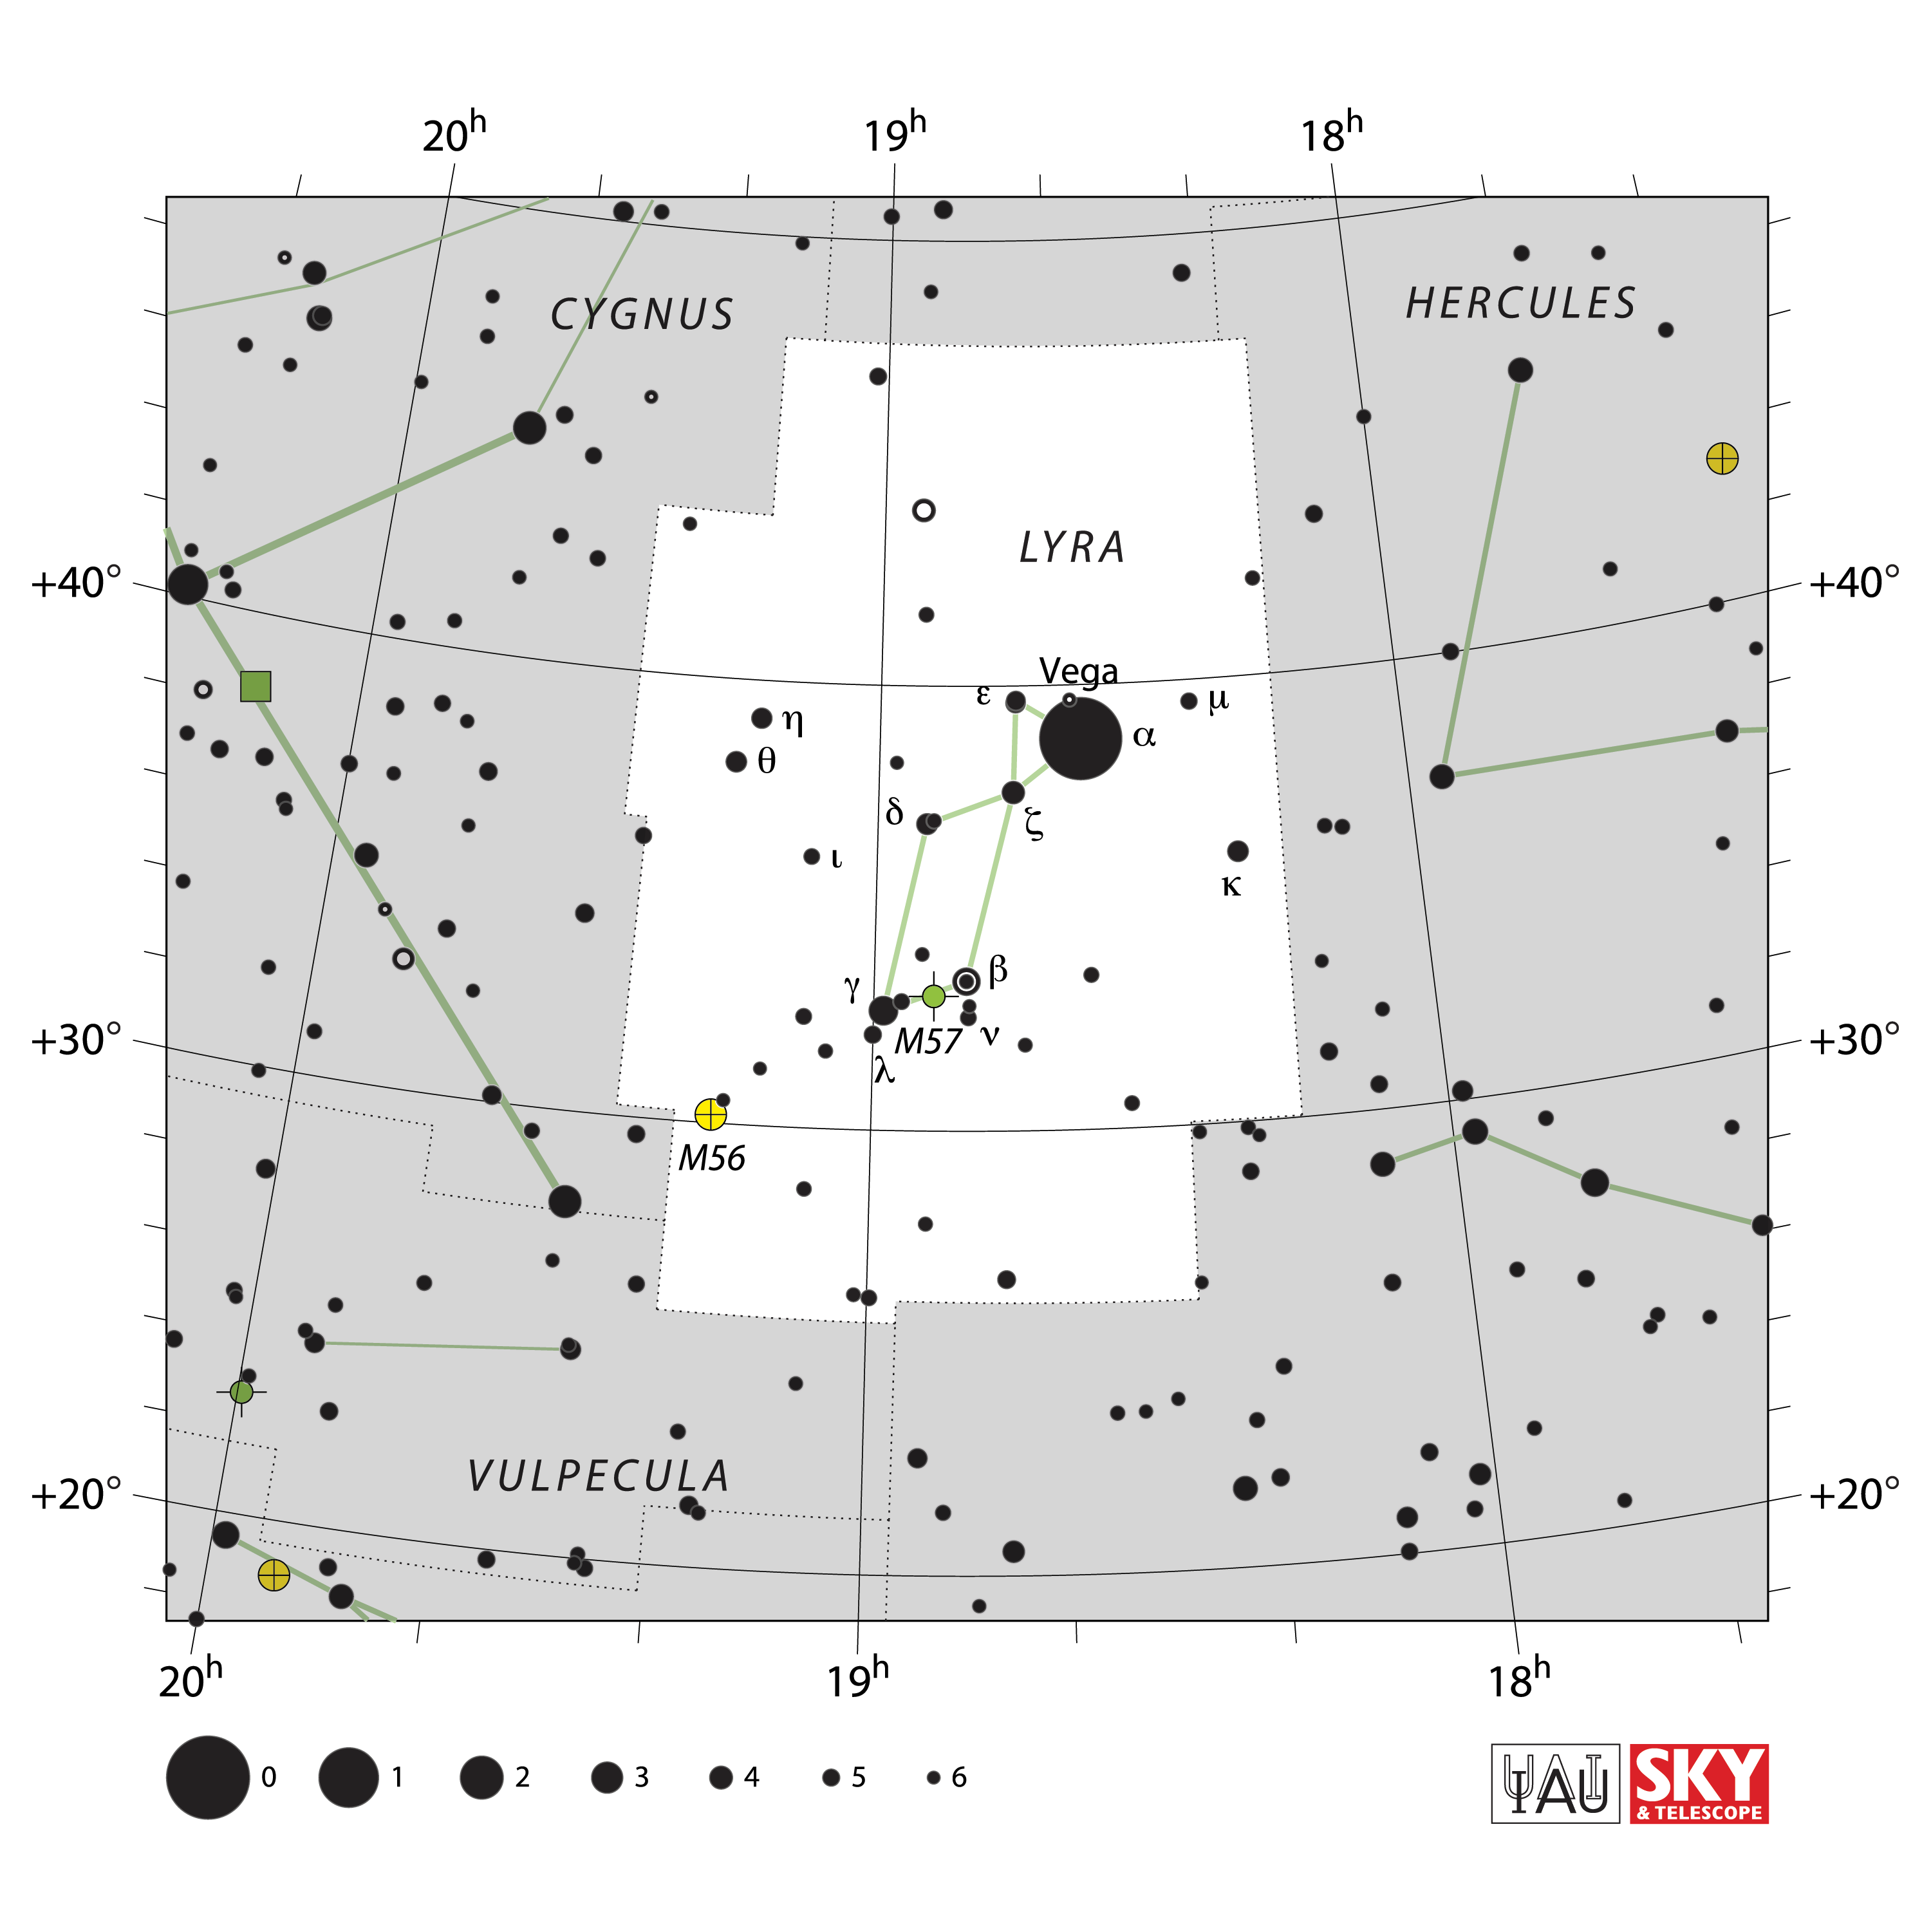

Lyra

Credit: IAU and Sky & Telescope